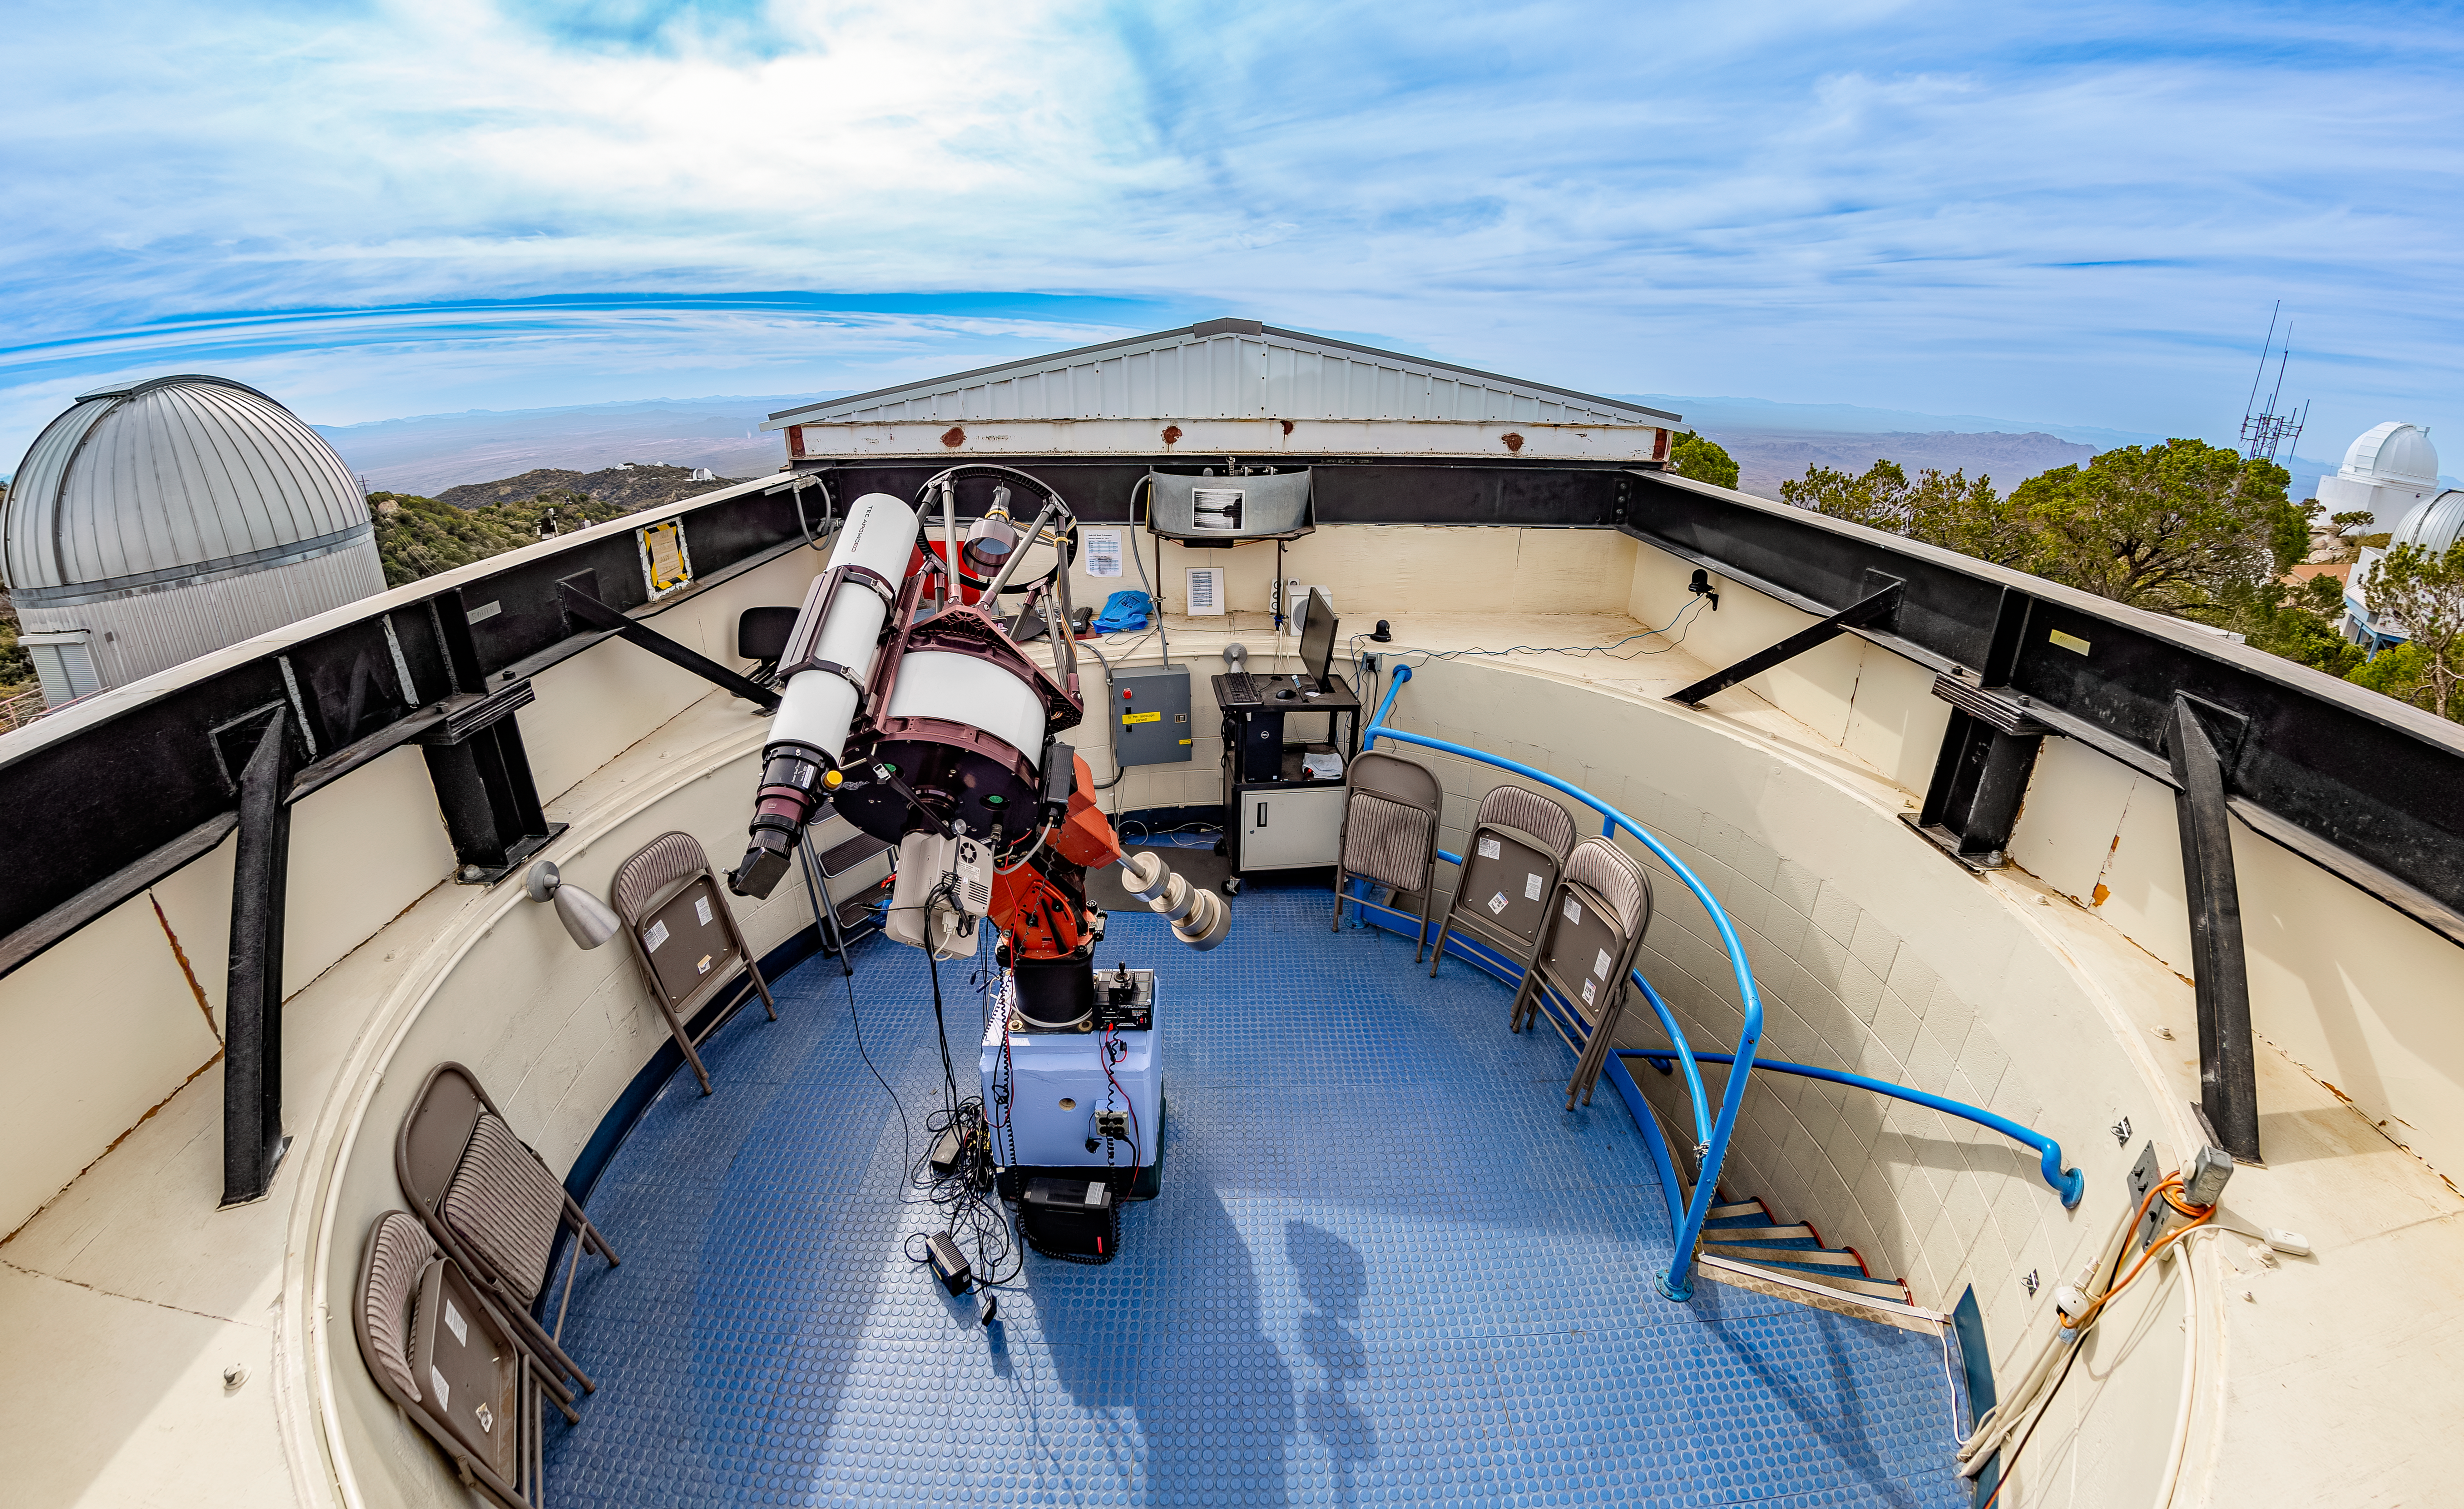

Kitt Peak Visitor Center Roll Off Roof Observatory

The Visitor Center Roll Off Roof Observatory when it held the RCOS 16-inch telescope, located at Kitt Peak National Observatory (KPNO), a Program of NSF NOIRLab.

Credit: KPNO/NOIRLab/NSF/AURA/T. Matsopoulos